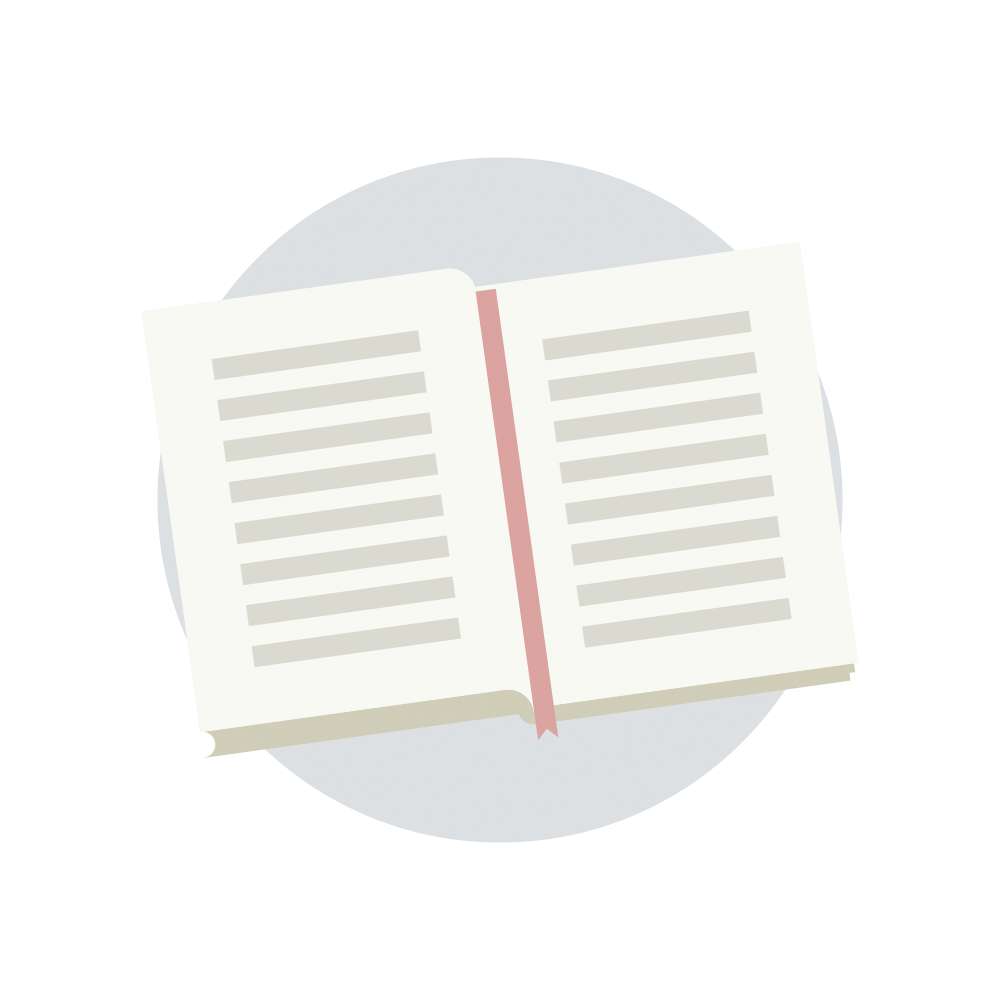

Bookmark Icon

An illustration of a bookmark.

Credit: RubinObs/NOIRLab/SLAC/NSF/DOE/AURA/J. Pinto